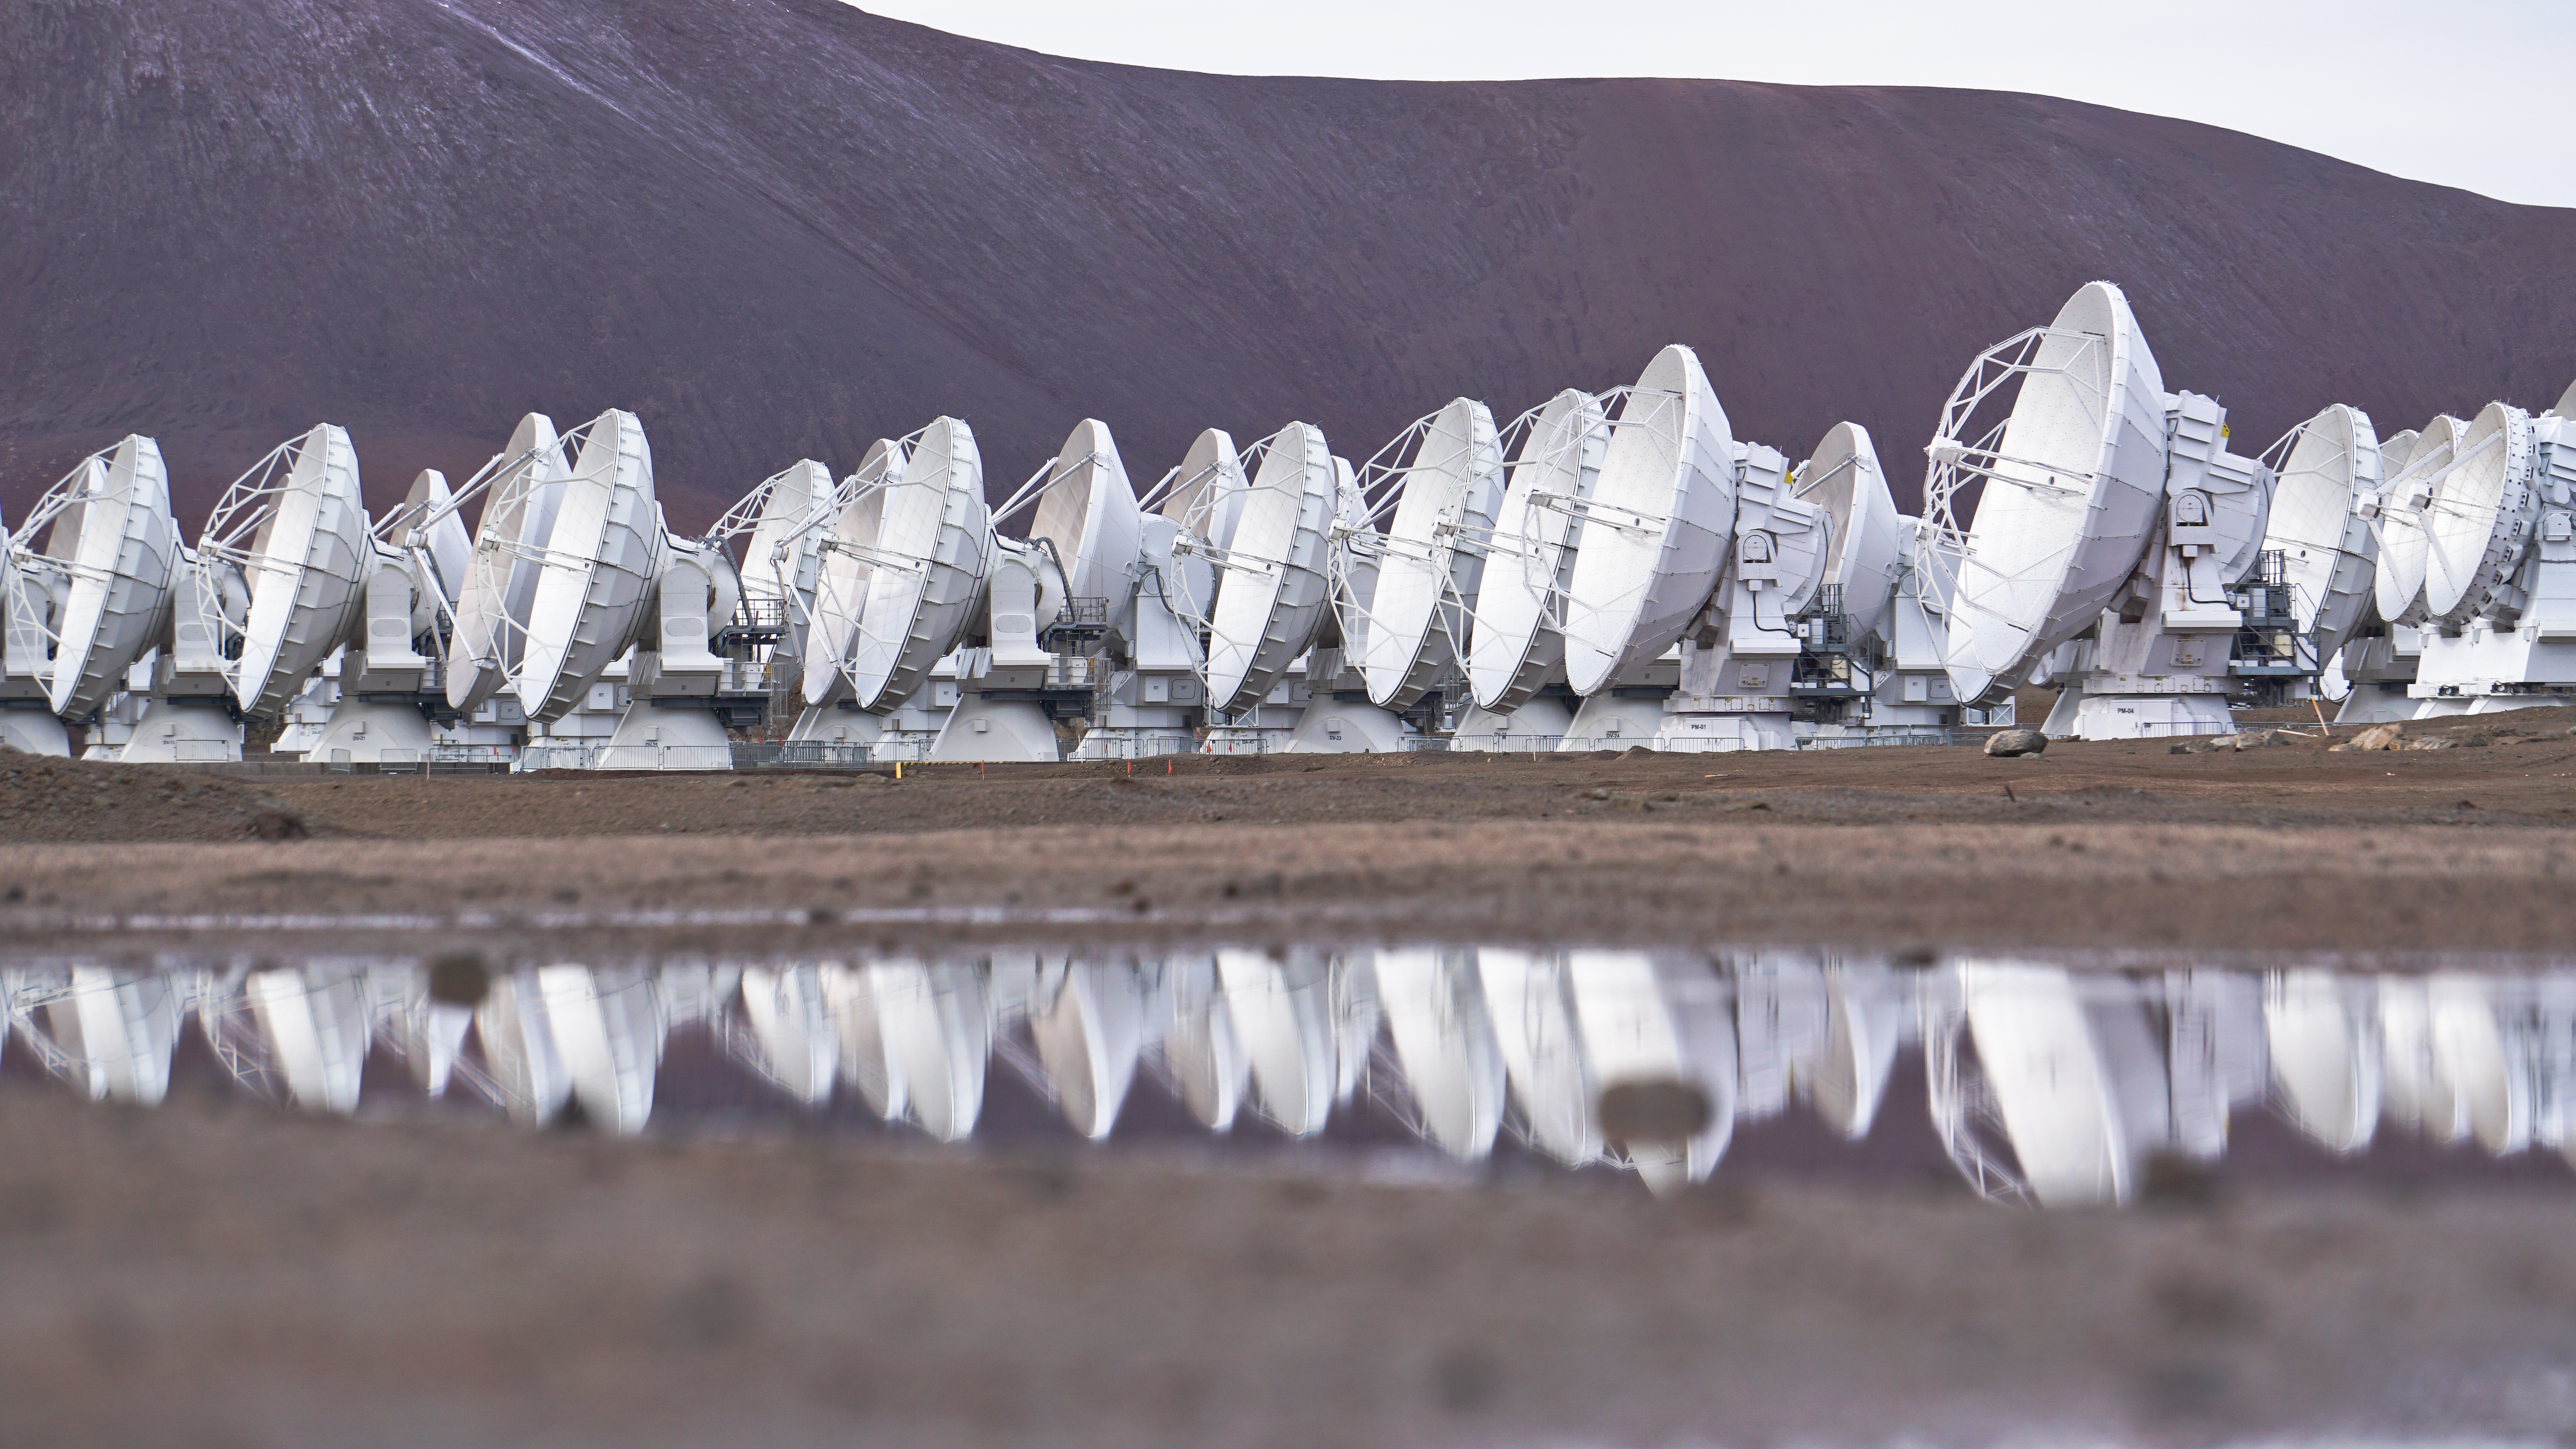

ALMA reflections

ALMA reflections over the water of the Antenna.

Credit: Pablo Carrillo - ALMA (ESO/NAOJ/NRAO)